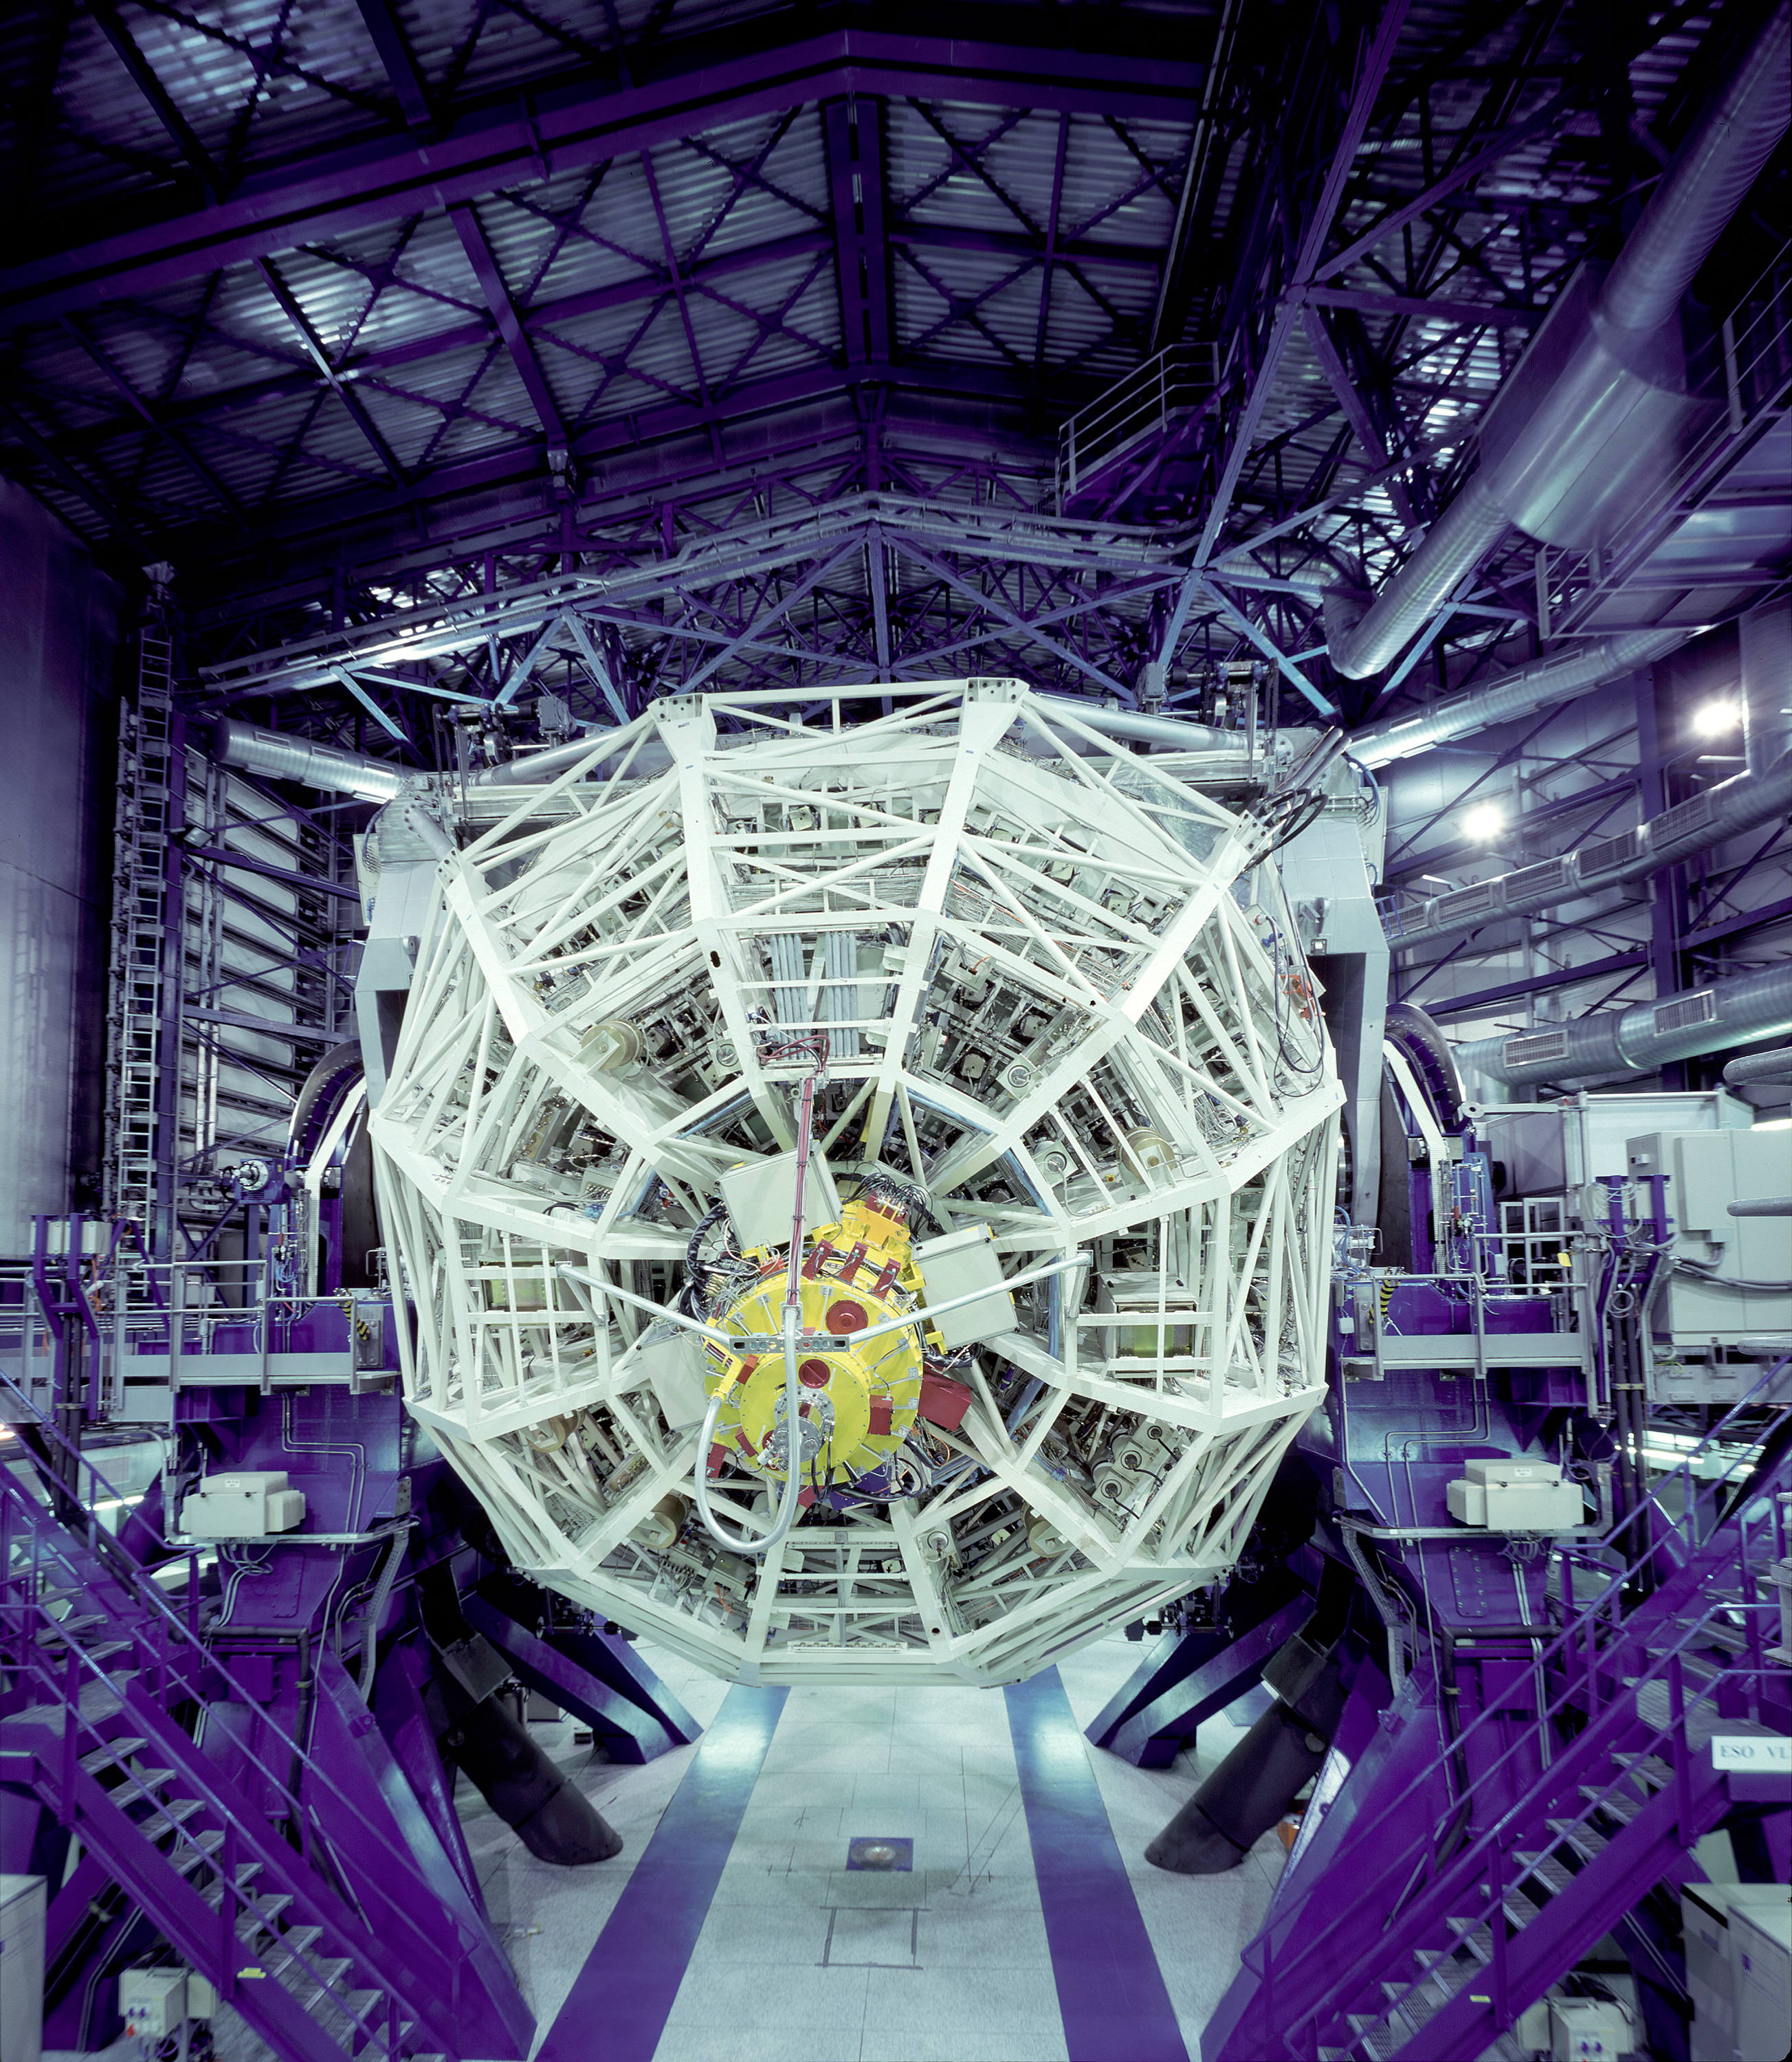

KUEYEN structure

View of Mirror Cell from Behind

Credit: ESO